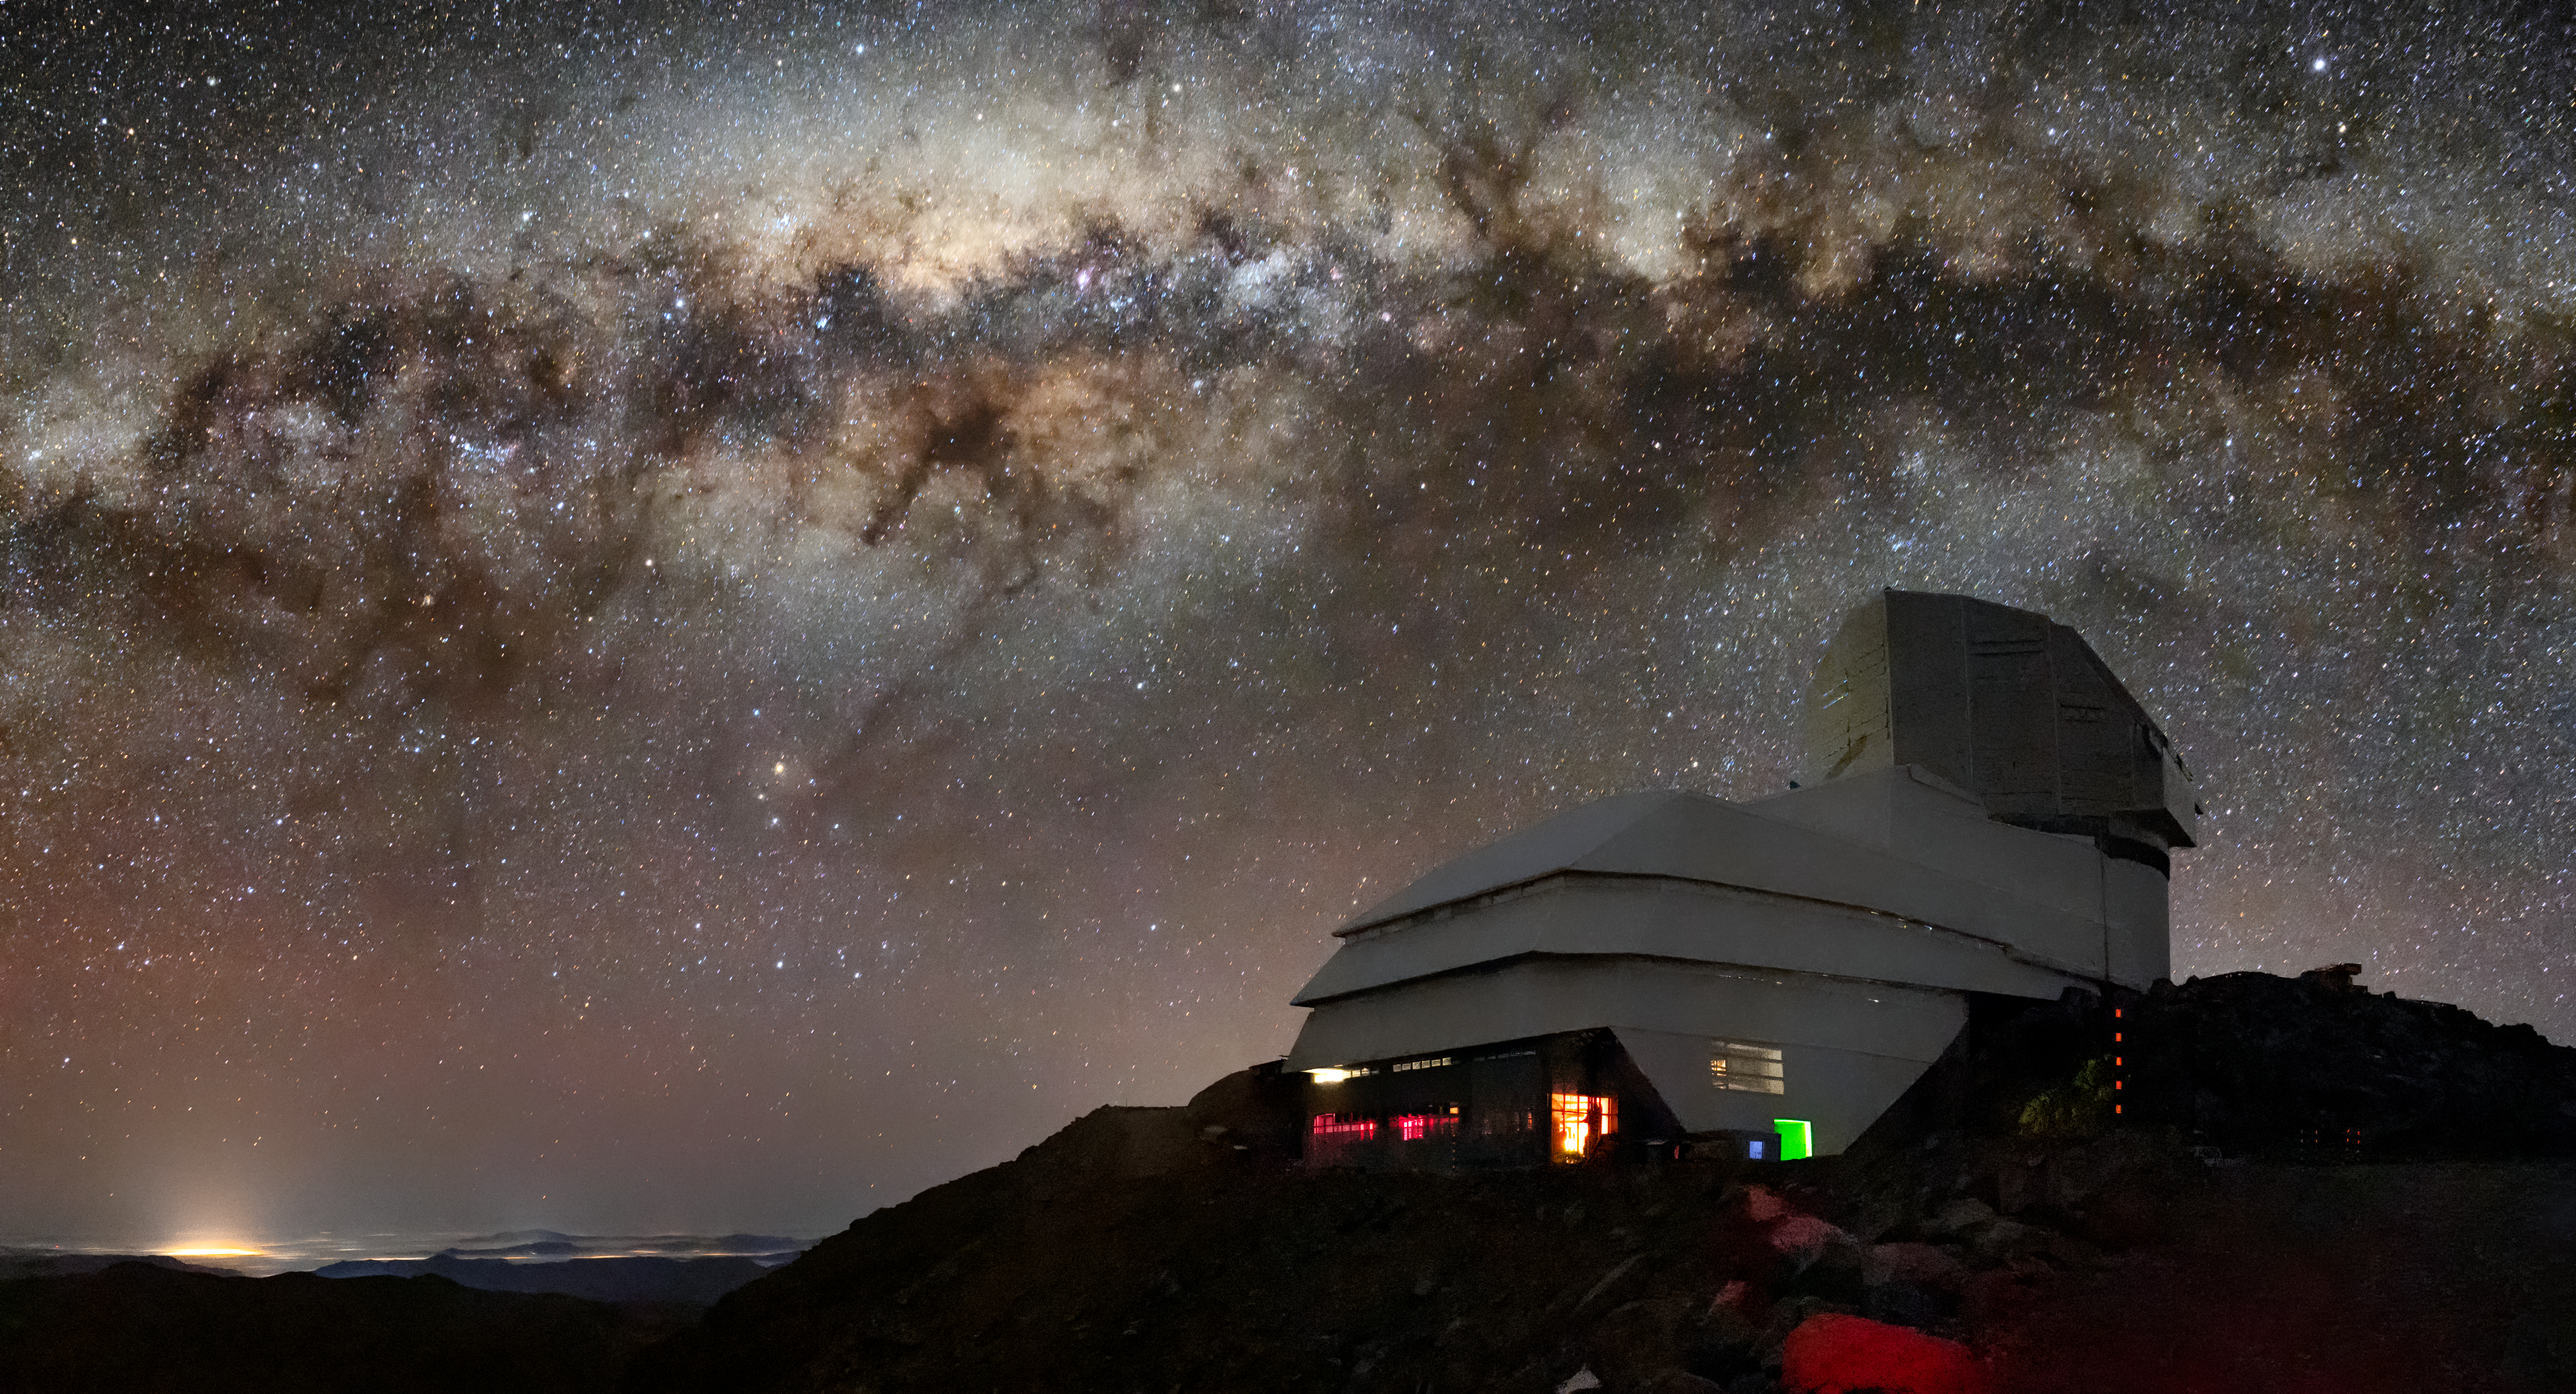

Rubin Observatory and Its Target

This image captures not only Vera C. Rubin Observatory, a Program of NSF NOIRLab, but one of the celestial specimens Rubin Observatory will observe when it comes online: the Milky Way. The bright halo of gas and stars on the left side of the image highlights the very center of the Milky Way galaxy. The dark path that cuts through this center is known as the Great Rift, because it gives the appearance that the Milky Way has been split in half, right through its center and along its radial arms. In fact, the Great Rift is caused by a shroud of dust, which blocks and scatters visible light. This dust makes the Great Rift a difficult space to observe. Fortunately, Rubin is being built to conduct the Legacy Survey of Space and Time (LSST). This survey will observe the entire visible southern sky every few nights over the course of a decade, capturing about 1000 images of the sky every night and giving us a new view of our evolving Universe. The LSST is set to probe four areas of science, one of which is mapping the Milky Way to answer questions about its structure and formation. Once Rubin Observatory comes online in 2024, scientists will be able to access the data taken every night of operation.

Rubin Observatory is a joint initiative of the National Science Foundation and the Department of Energy (DOE). Once completed, Rubin will be operated jointly by NSF NOIRLab and DOE's SLAC National Accelerator Laboratory to carry out the Legacy Survey of Space and Time.

Credit: NSF–DOE Vera C. Rubin Observatory/NOIRLab/SLAC/AURA/B. Quint